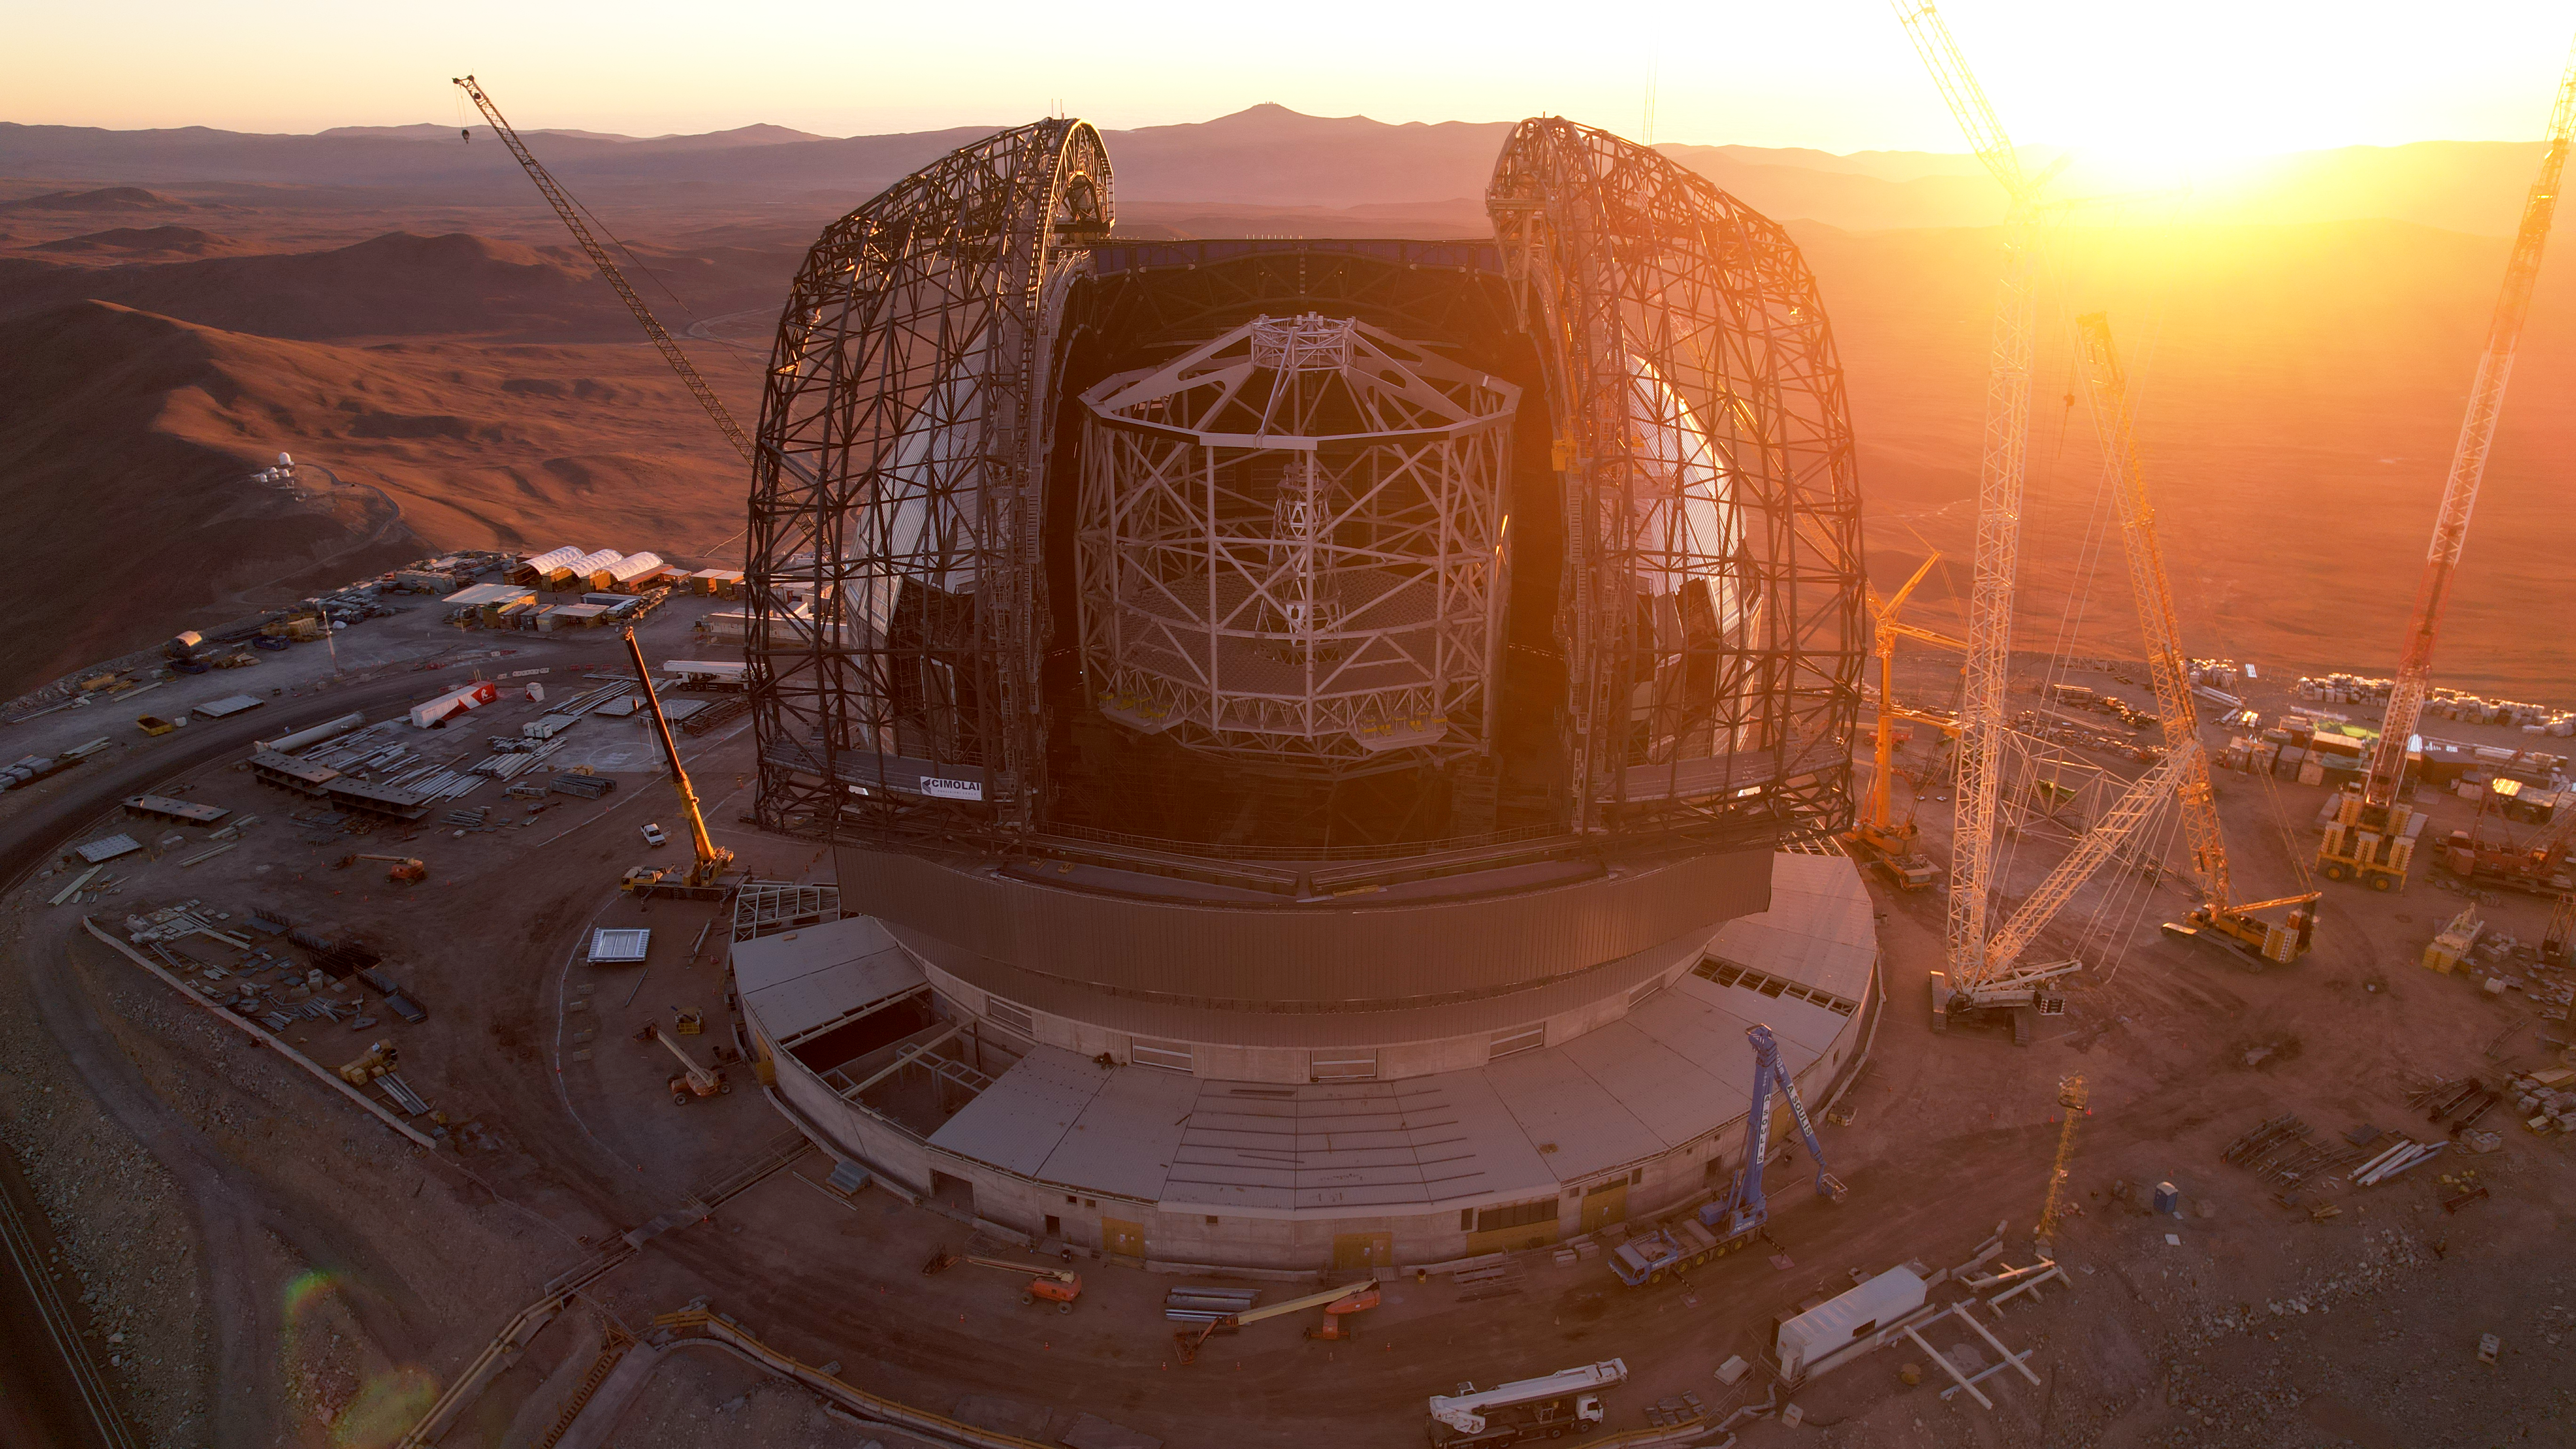

A towering telescope

This photo, taken on 1 May 2025 at Cerro Armazones in Chile's Atacama Desert, lets us see ESO's Extremely Large Telescope in its entirety as construction continues. By looking at the nearby cranes for scale, it starts to become clear just how huge the ELT really is. Also, at the centre of the telescope we see the central tower that will eventually hold the ELT's 5 mirrors, the largest of which will be 39 metres across. The frameworks for what will become the doors of the telescope are also visible either side of this tower, and they will slide shut to protect the instruments within from the elements.

Credit: ESO/G. Vecchia